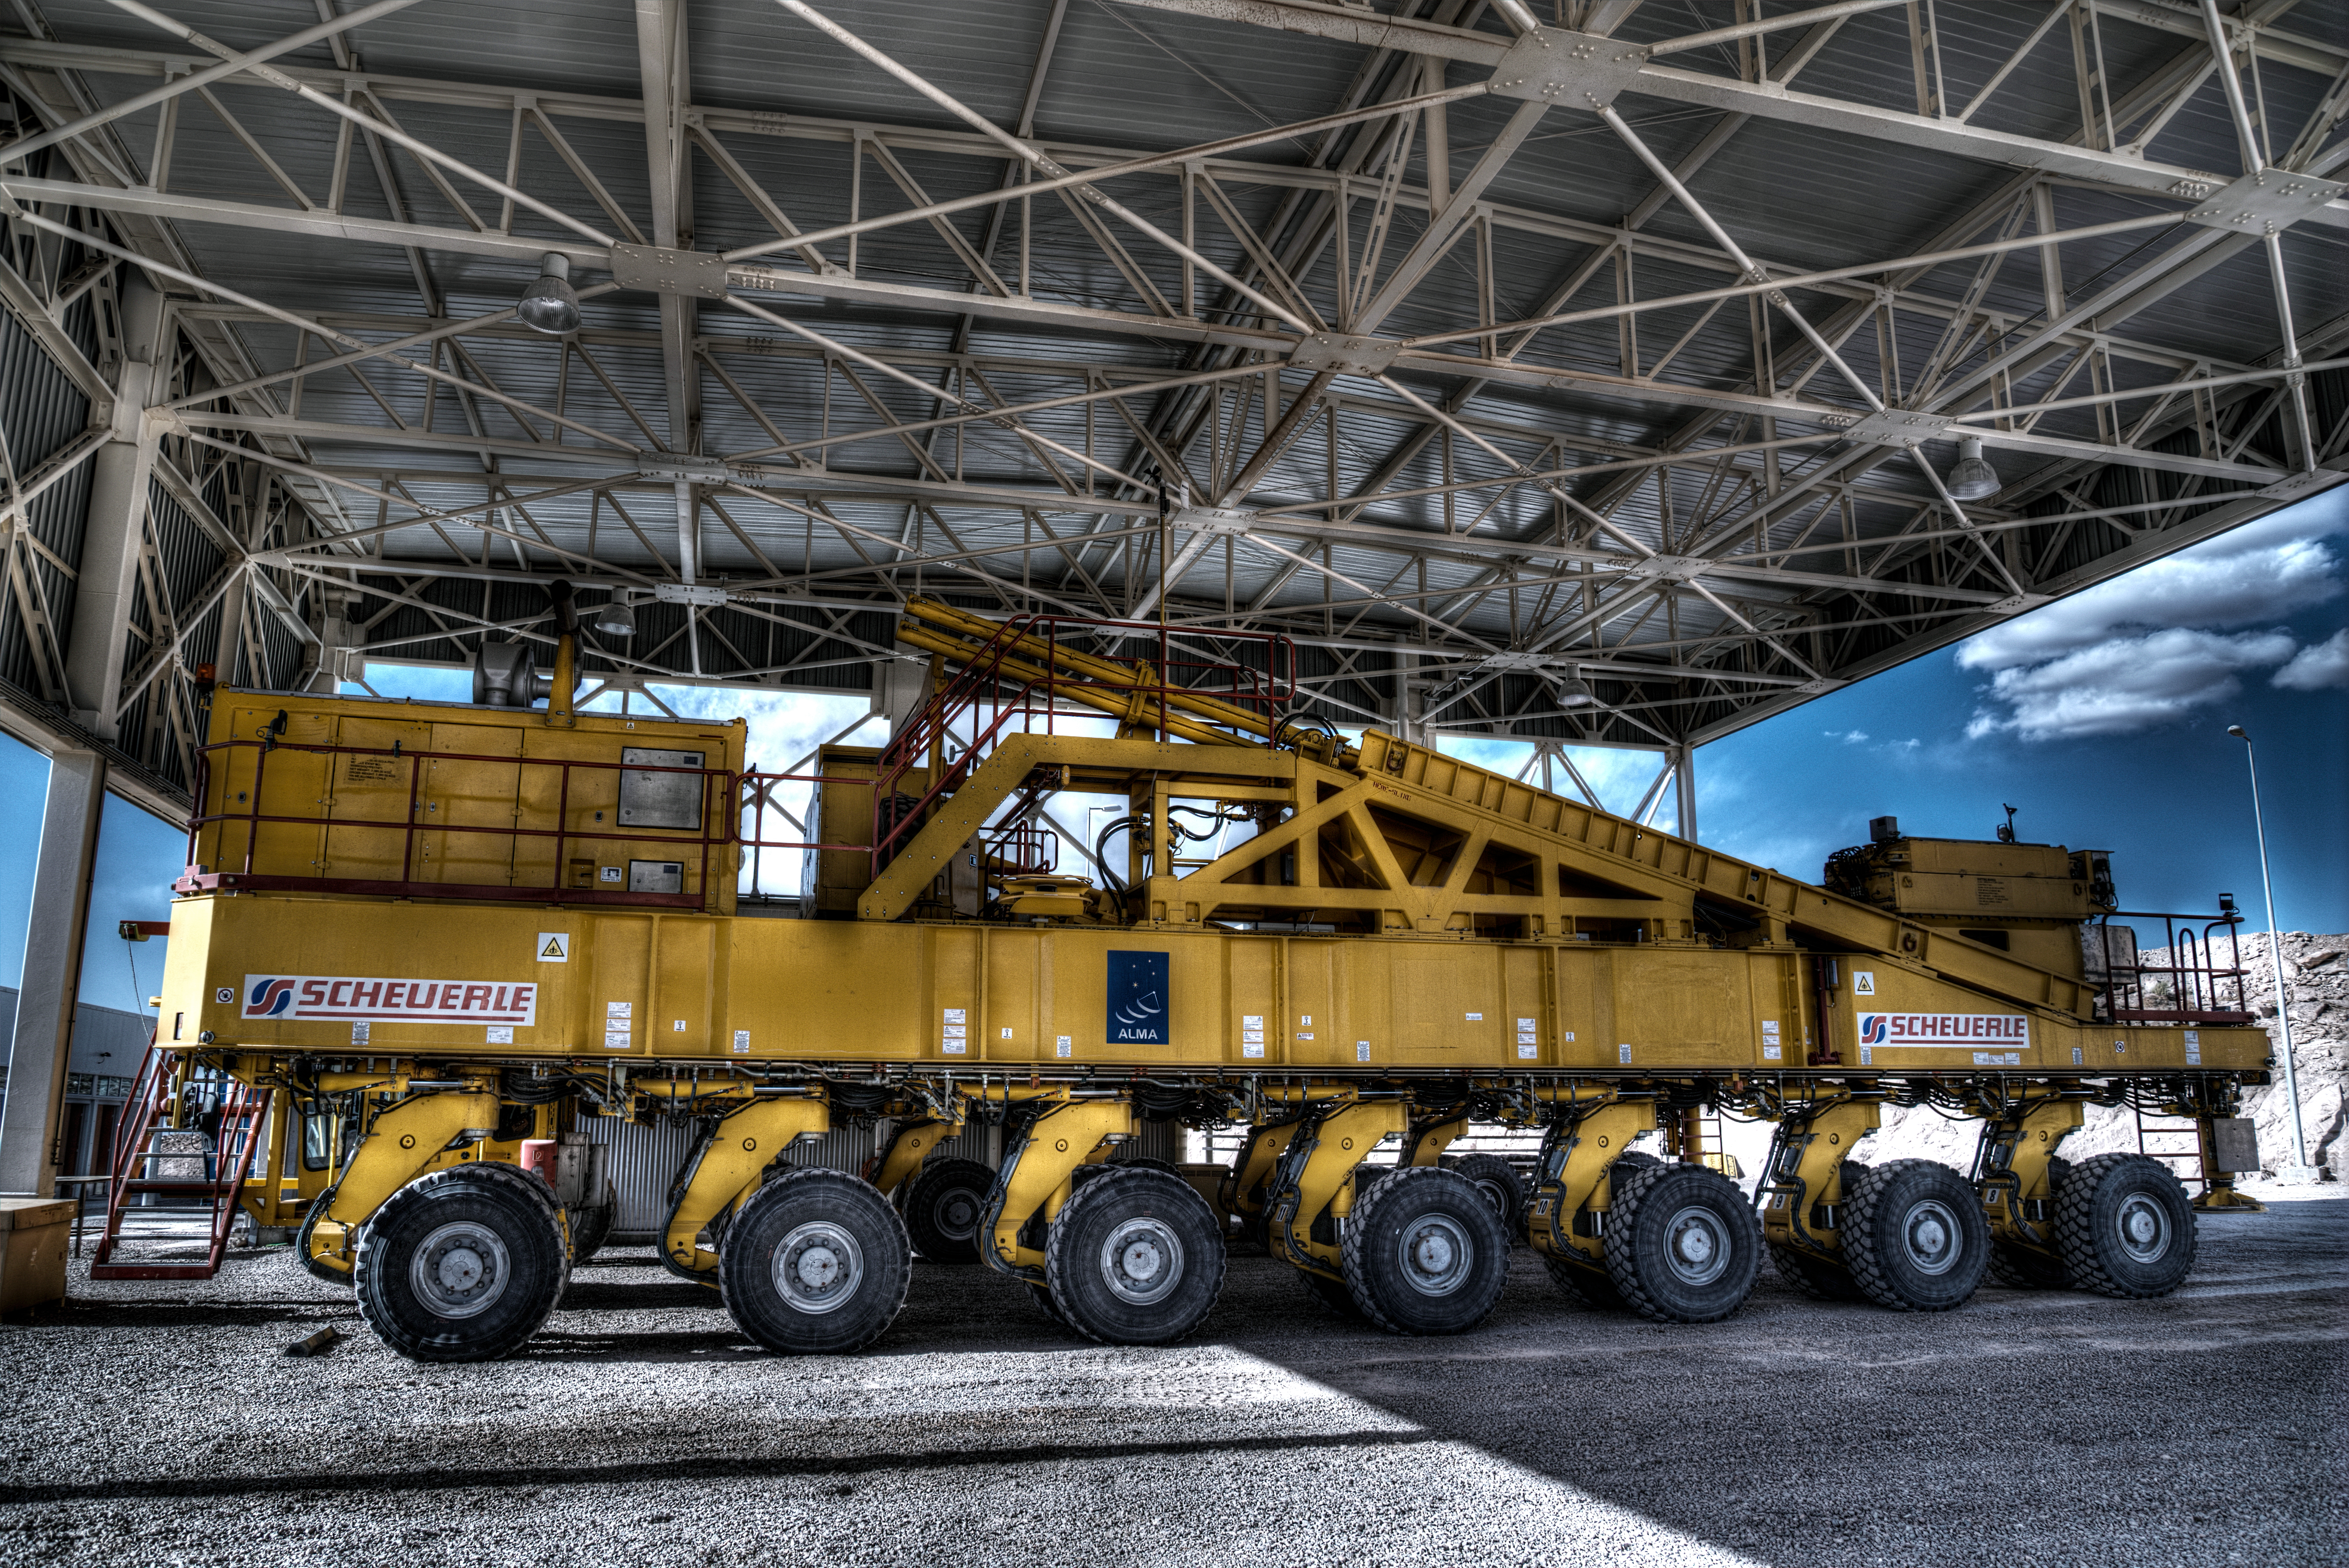

Beasts of burden

Many hands make light work, as the old saying goes, although perhaps in this case the phrase "many wheels make light work" is more appropriate. Pictured here is Otto, one of the two ALMA Transporters along with its companion Lore. Otto and Lore were responsible for carrying the ALMA antennas up to the Chajnantor Plateau, a site some 5000 metres above sea level in northern Chile. After placing the antennas, the two trucks have the additional task of repositioning them according to the scientists' requirements. Otto can be seen in action in this video.

These two powerful beasts are the ultimate in custom vehicles. They were designed specifically for ESO by the German vehicle manufacturer Scheuerle Fahrzeugfabrik, who have an impressive history of transporting heavy loads like the Antares rocket and an oil platform weighing in at a staggering 15 000 tonnes!

The transporters are identical except for the colour of the safety rails on the vehicle. Otto has red rails, as seen in the picture, and Lore can be identified by a set of green rails. Each individual truck is powered by two diesel engines each with a power output of 700 horsepower, totalling 1400 horsepower per vehicle. Both trucks can also be controlled remotely, allowing operators a clear view when positioning the antennas with millimetre accuracy.

The ALMA transporters are such an integral part of the ALMA facility that they can almost be considered as part of the telescope. Without the two vehicles, the construction, operation, and maintenance of the array would not be possible.

This image was taken by José Velásquez.

Credit: José Velásquez/ESO